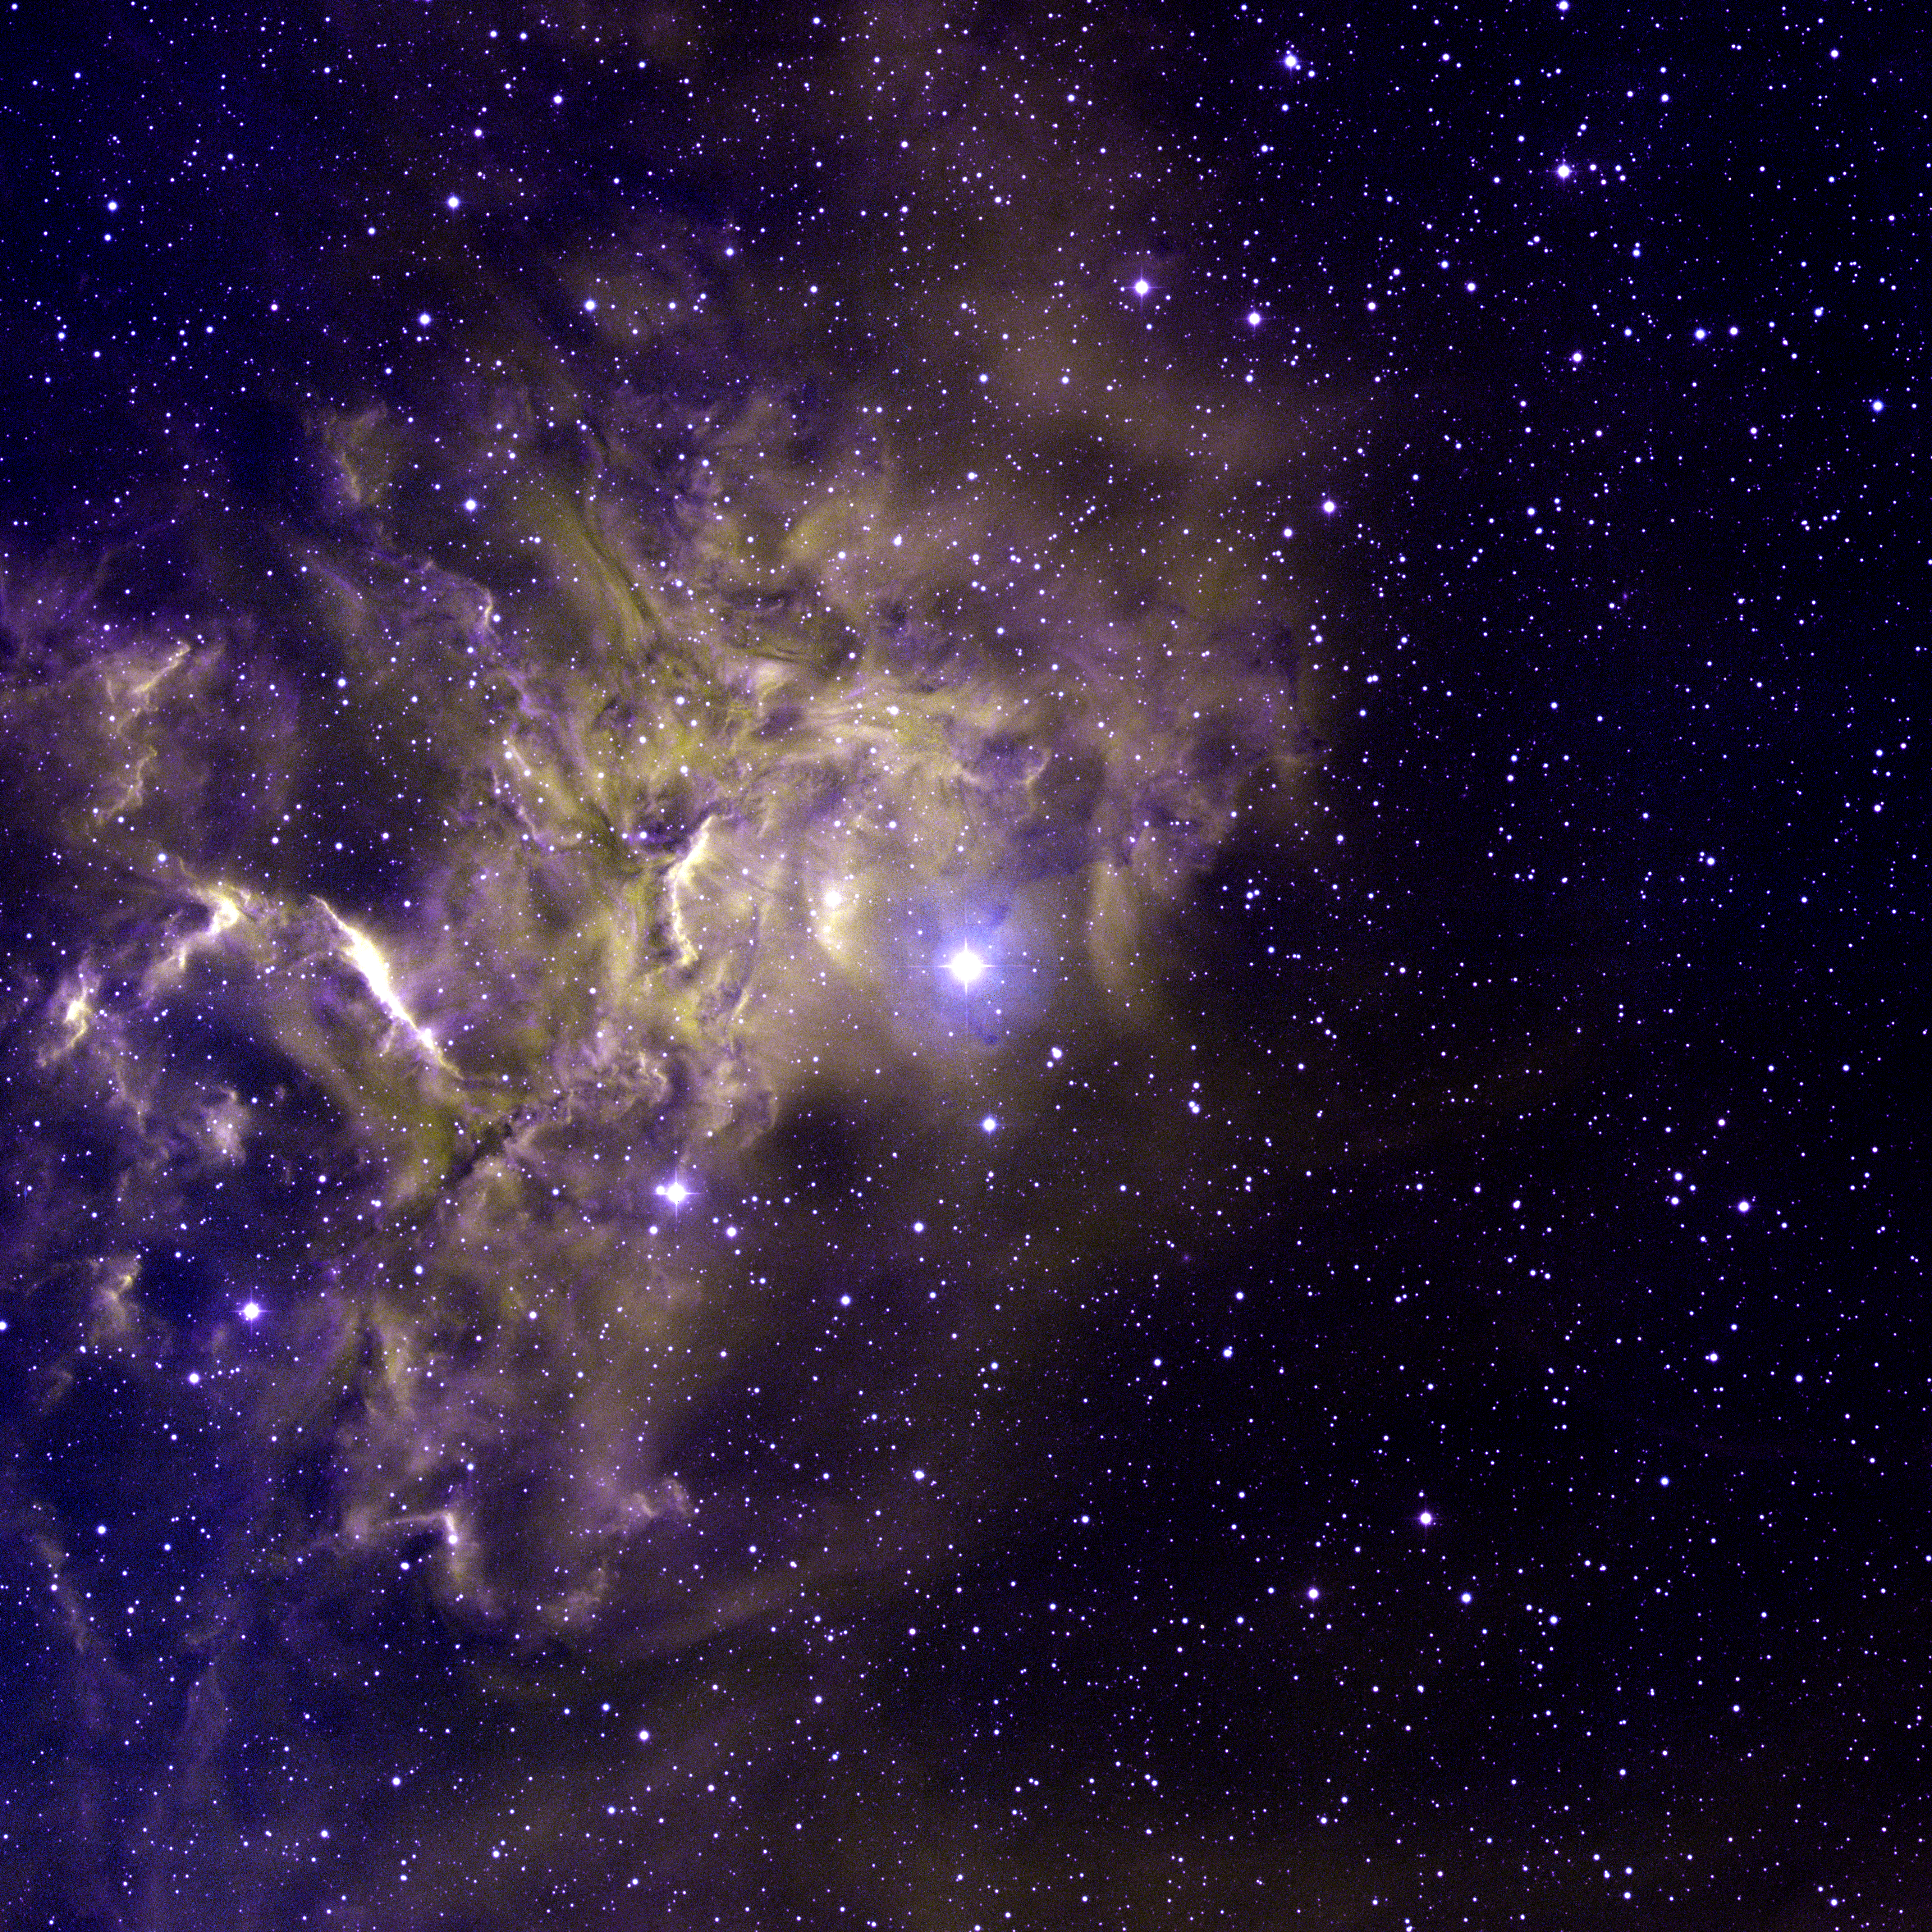

AE Aurigae

This spectacular image of the star AE Aurigae and its surrounding nebulosity was taken at the National Science Foundation's 0.9-meter telescope on Kitt Peak with the NOAO Mosaic CCD camera. Located in the constellation of Auriga, the Charioteer, AE Aurigae is the bright blue star at the center of the image. The incredible energy from this hot, massive star is energizing the surrounding gas, causing it to glow dramatically. As a result it is also known as "the flaming star". This false-color image was created by combining emission-line images taken in Hydrogen-alpha (yellow), Oxygen [OIII] (violet) and Sulfur [SII] (blue).

Credit: T.A.Rector and B.A.Wolpa/NOIRLab/NSF/AURA